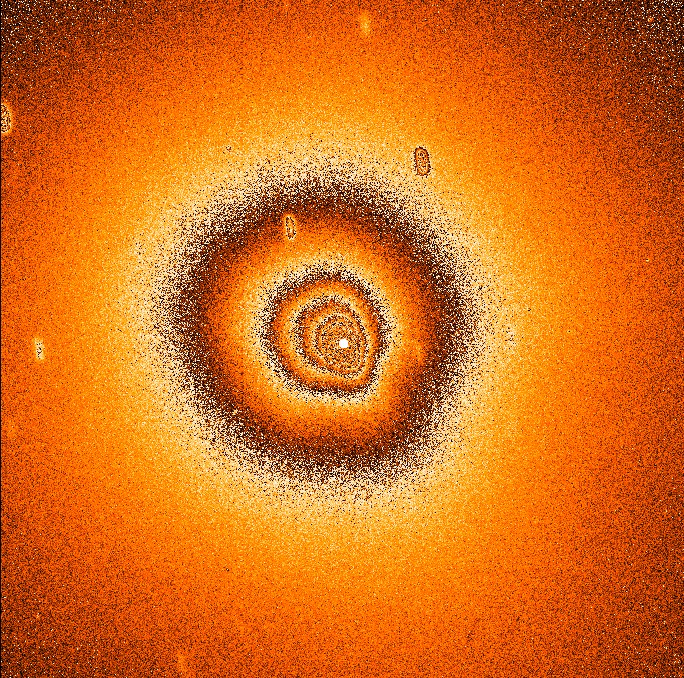

Comet Hale Bopp gas distribution

In the course of the continuing observational programme at the ESO La Silla Observatory in the Chilean Atacama desert, CCD frames of Comet Hale-Bopp were obtained on 1 October 1997 with the 2.2-m ESO/MPI telescope. These images show only the central part of the well developed cloud of gas and dust (the coma) around the cometary nucleus (the 'dirty snowball' of ice and dust). The field of view is about 3 x 3 arcmin, corresponding to about 1/100th of the full moon area in the sky. At the present distance of the comet from the Earth, about 3.1 AU or 465 million km, this field corresponds to about 400,000 x 400,000 km. The coma of the comet is still much larger and extends far beyond the border of this image.

Credit: ESO